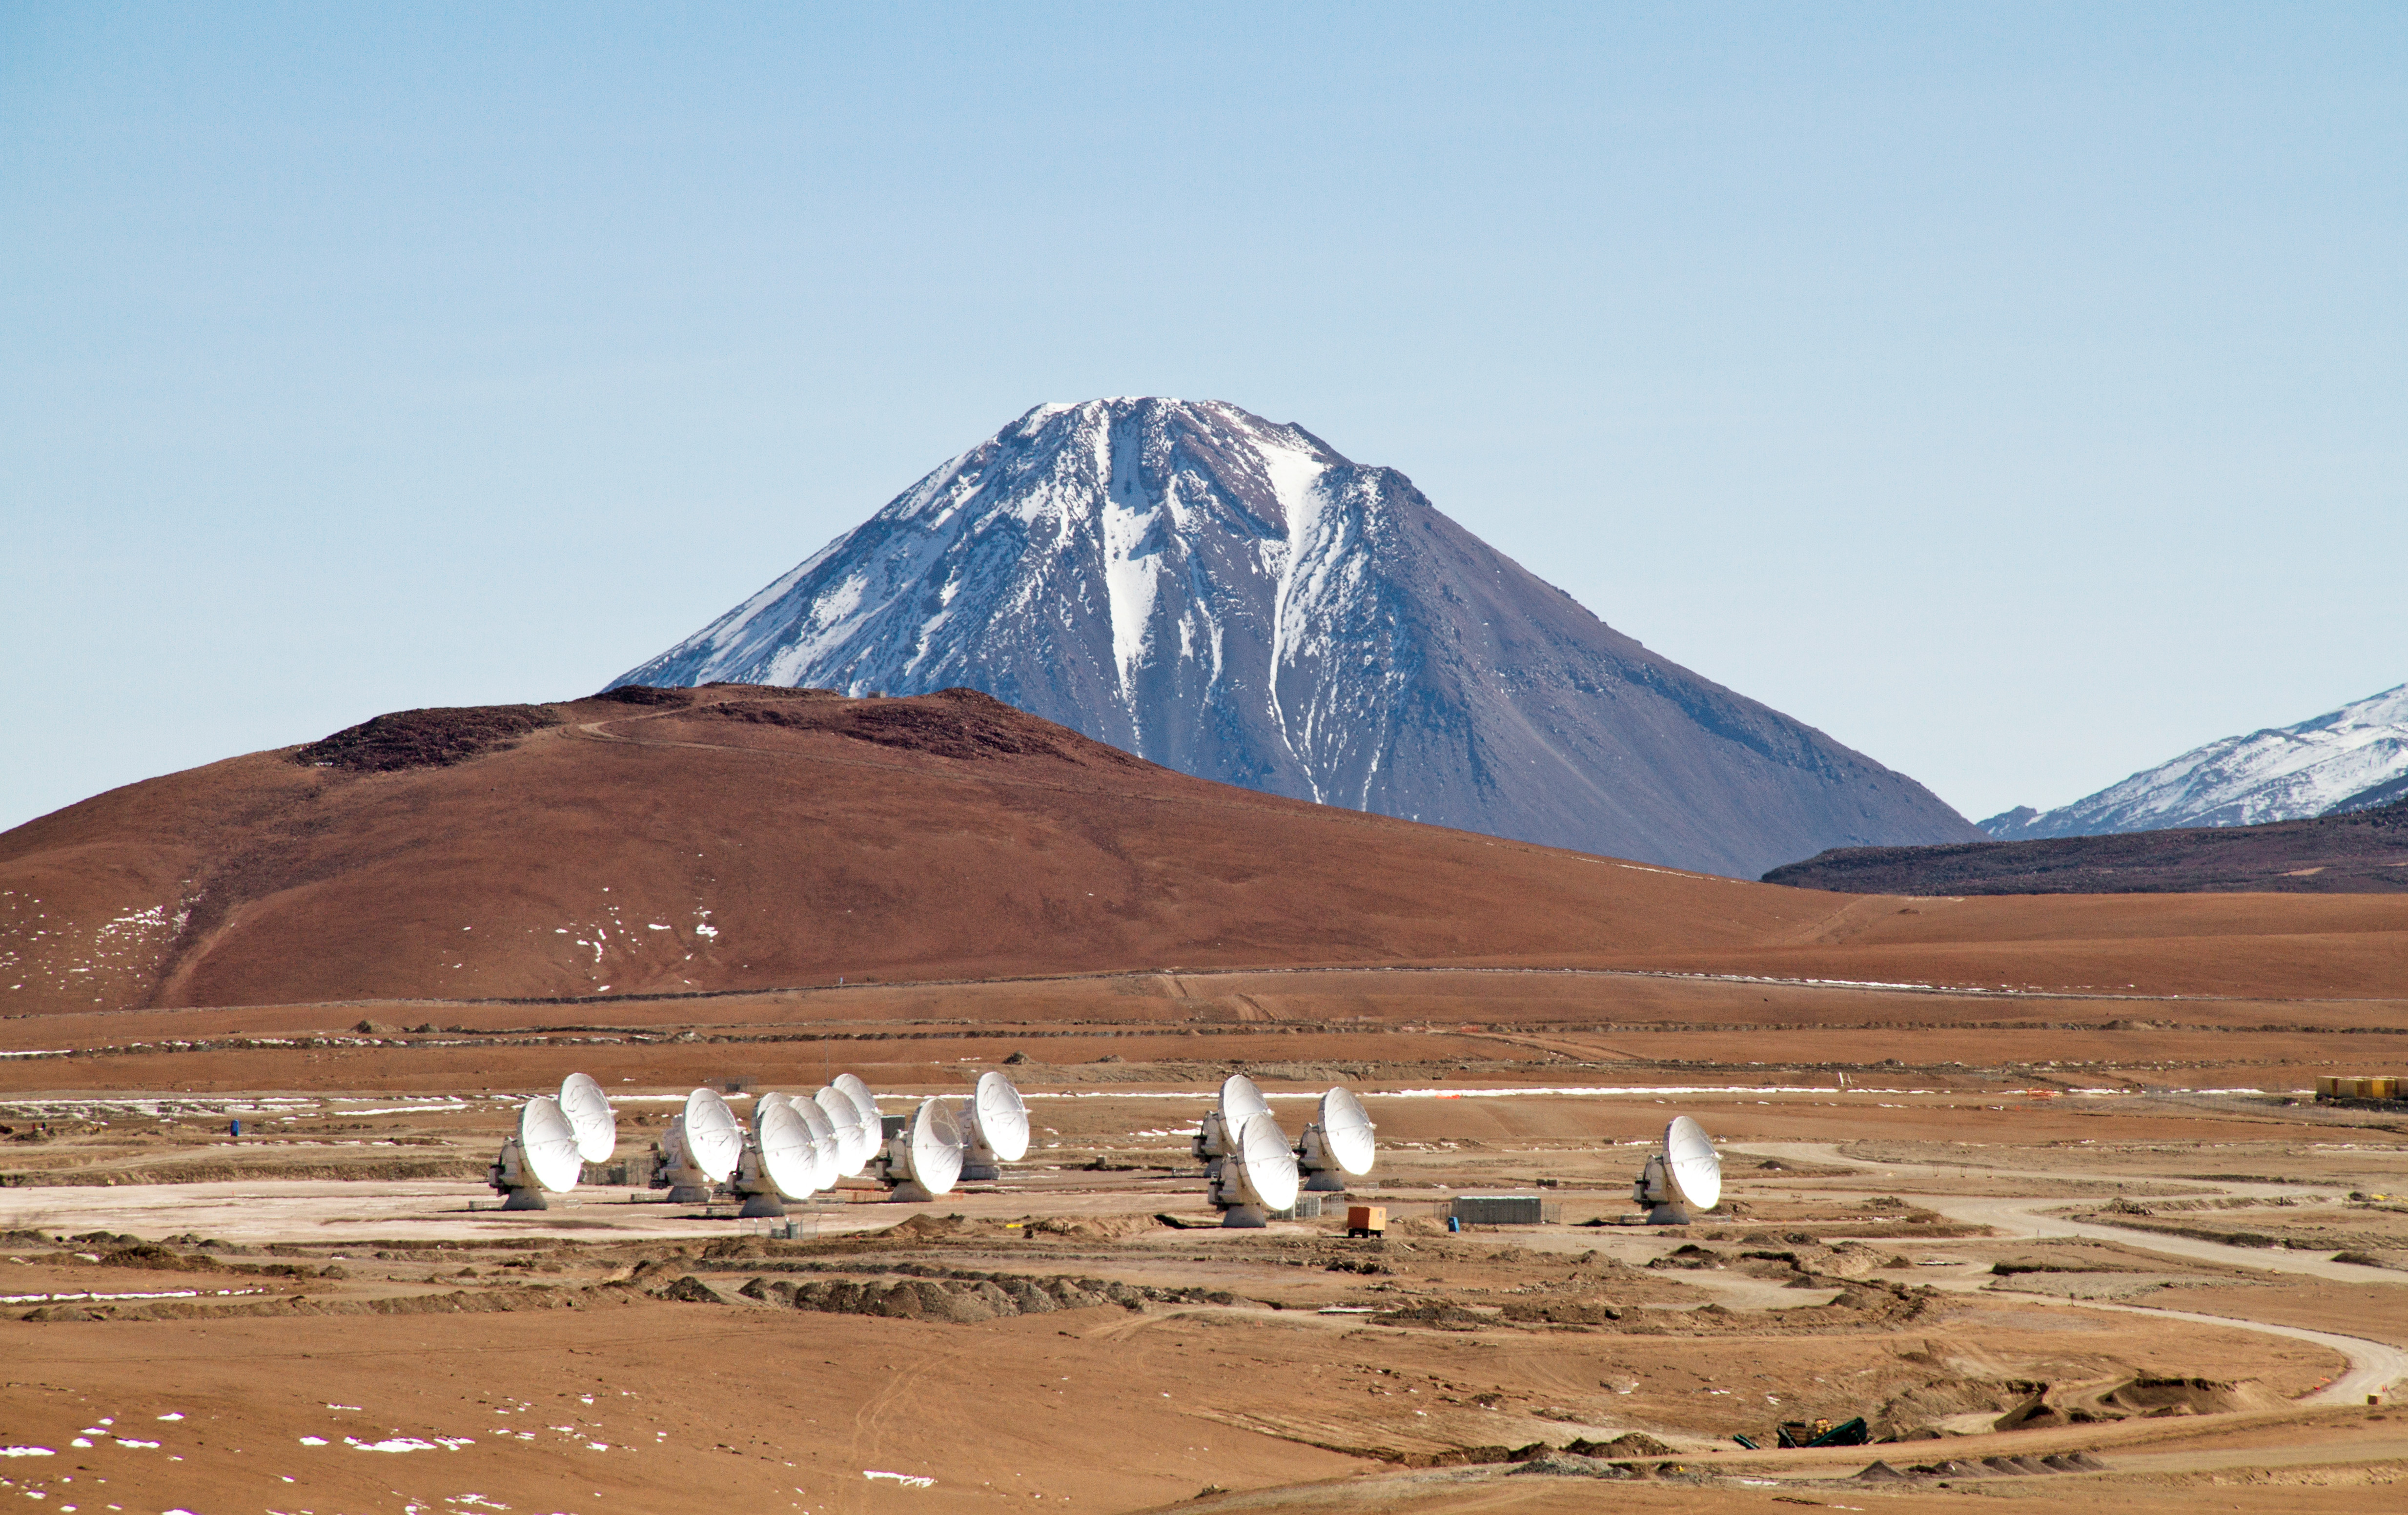

Fourteen 12-meter ALMA antennas

Fourteen 12-meter ALMA antennas are positioned near the center of the array at 5000 meters altitude on the Chajnantor plateau.

Credit: Jaime Guarda (ESO/NAOJ/NRAO)